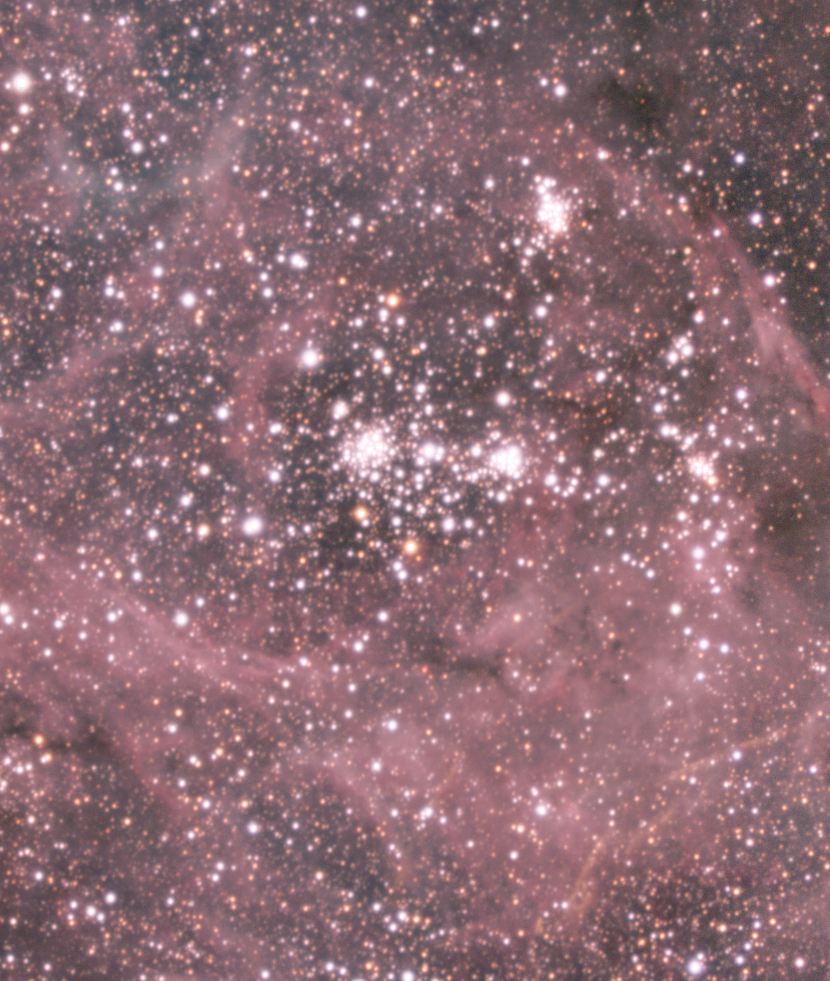

Filaments in Tarantula

Long and bright "filaments" of luminous gas in an area SW of the centre of the Tarantula Nebula.

Credit: ESO